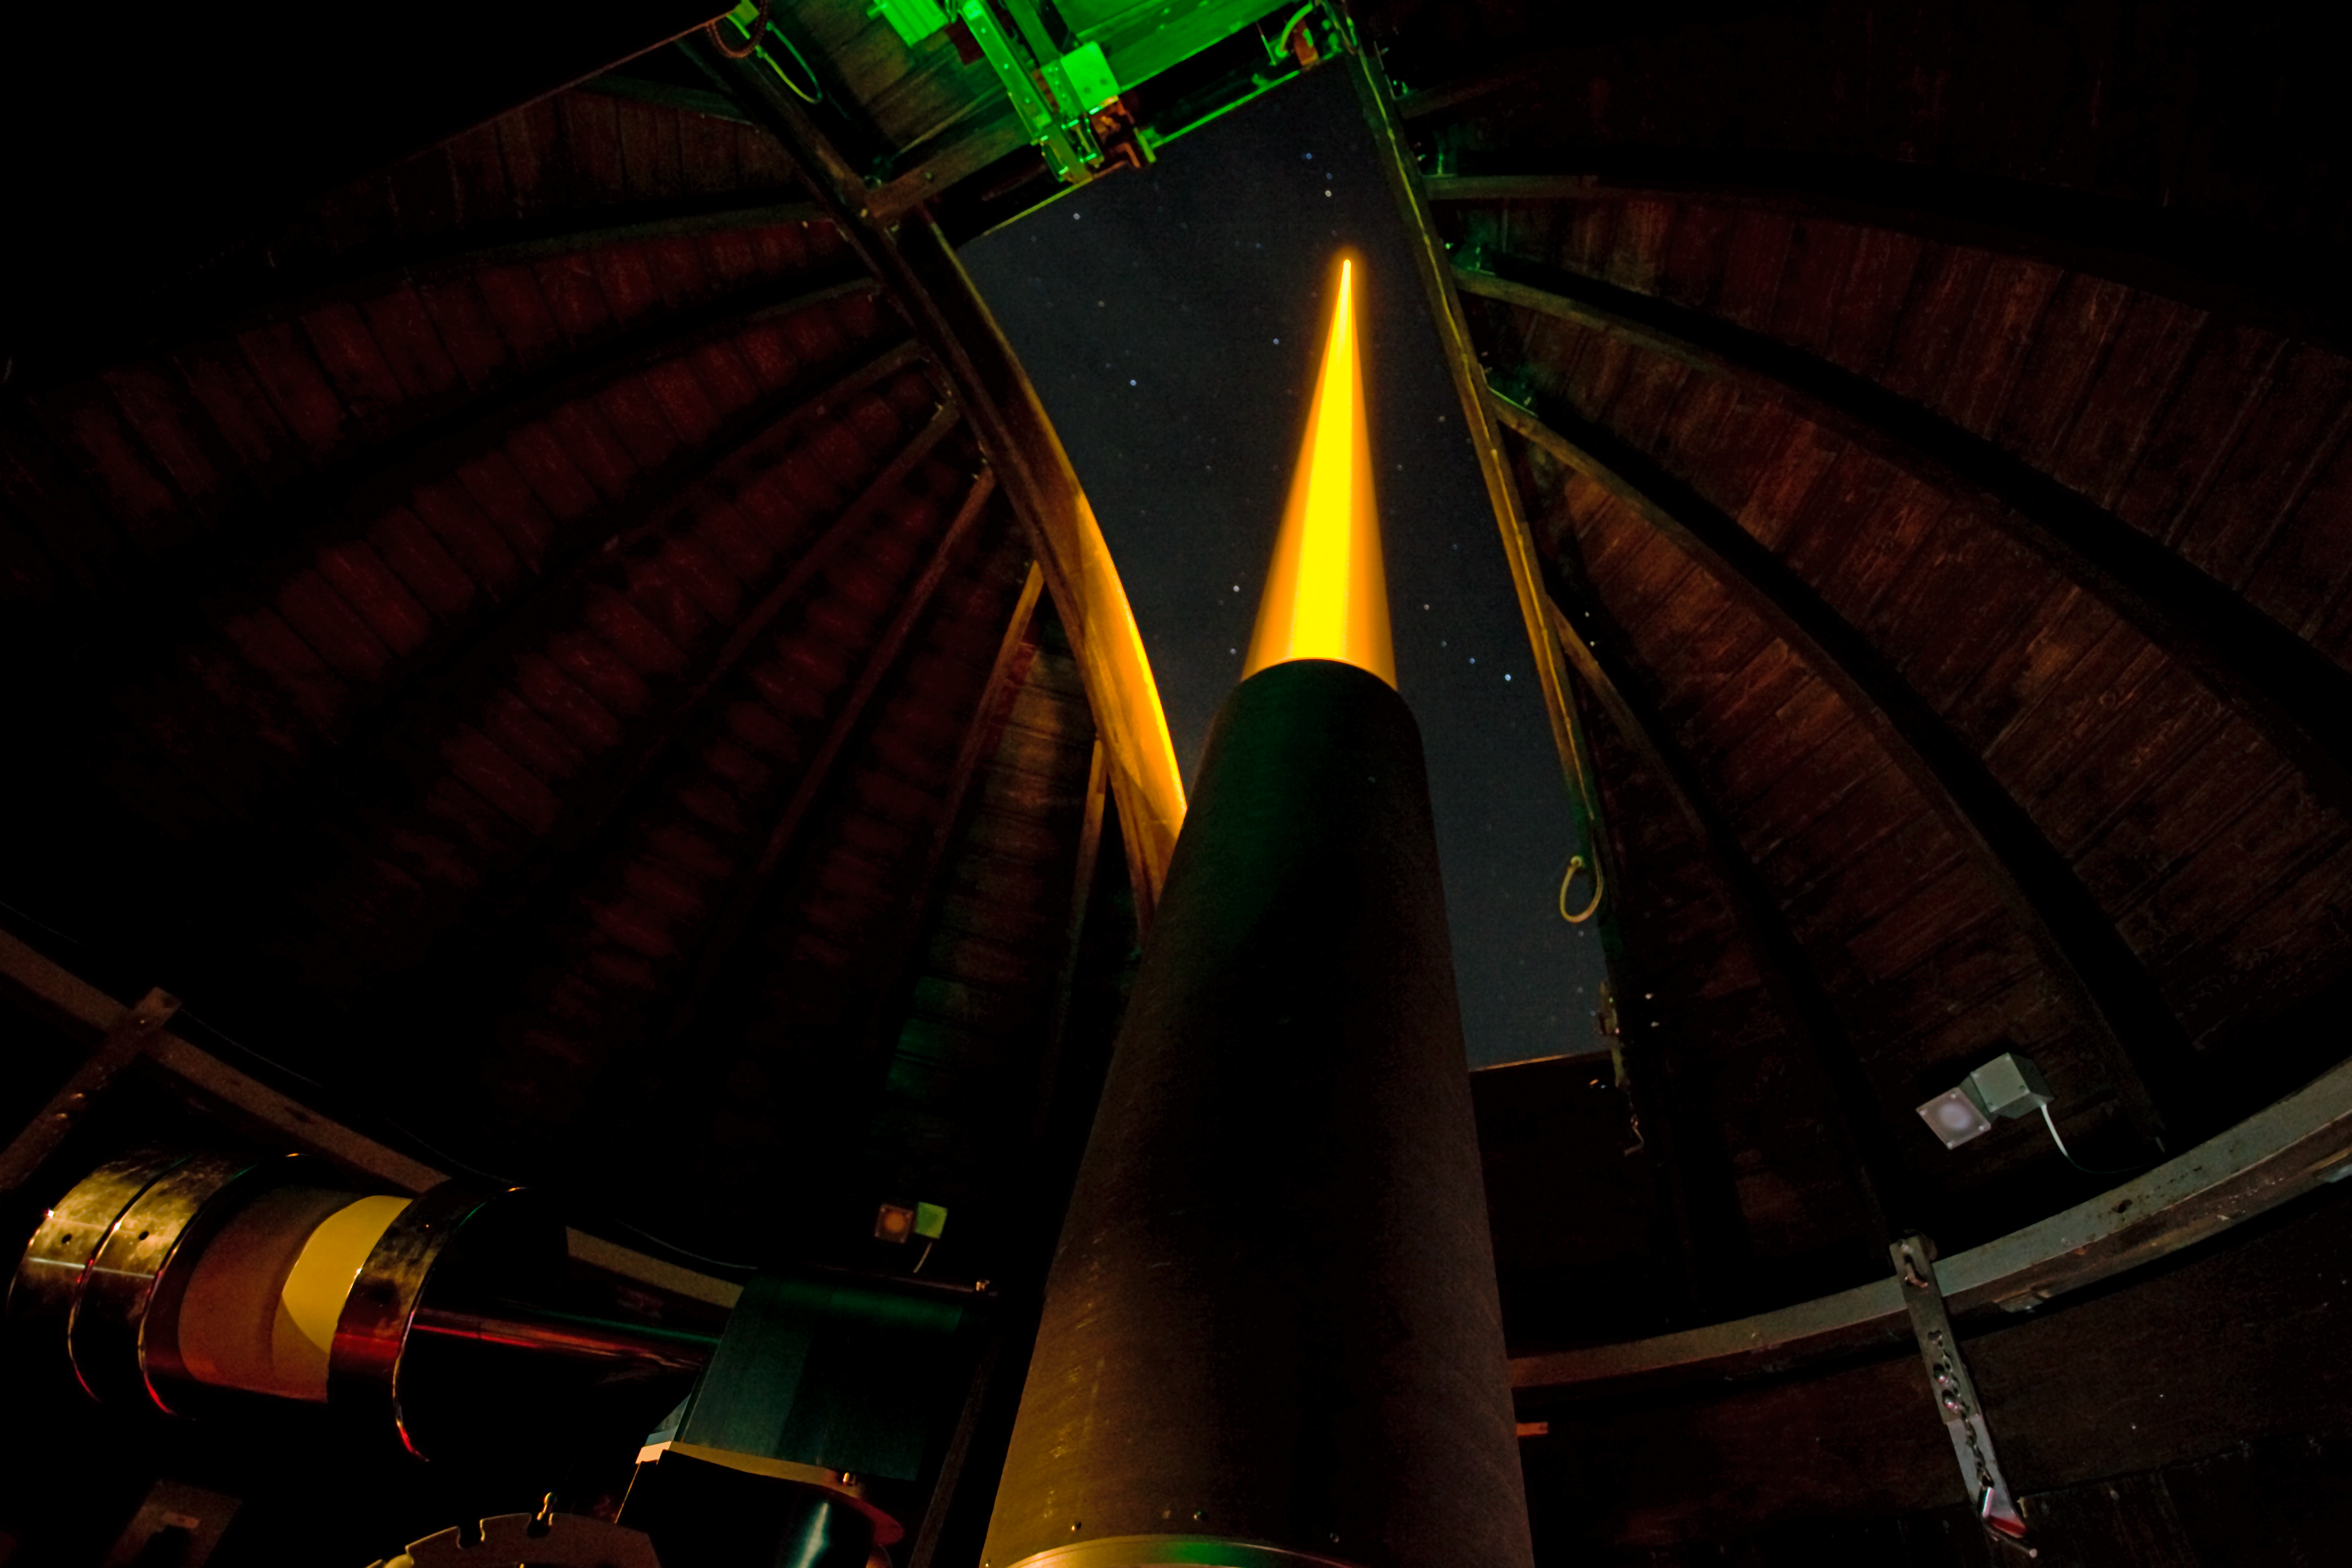

ESO's new compact laser guide star unit tested

Last night, ESO's Wendelstein laser guide star unit had its first light at the Allgäu Public Observatory in Ottobeuren, Germany. Laser guide stars are artificial stars created high up in the Earth's atmosphere using a laser beam with a power of several watts. The laser, in this case a powerful 20 watt yellow beam (operating at 589 nm), makes the sodium atoms in a layer 90 kilometres up in the atmosphere glow and so creates an artificial star in the sky that can be observed by a telescope. The adaptive optics equipment can then use measurements of the artificial star to correct for the blurring effect of the atmosphere in the observations.

Here the launch telescope is seen together with the propagating laser beam.

Credit: ESO/T. Kasper (AVSO)